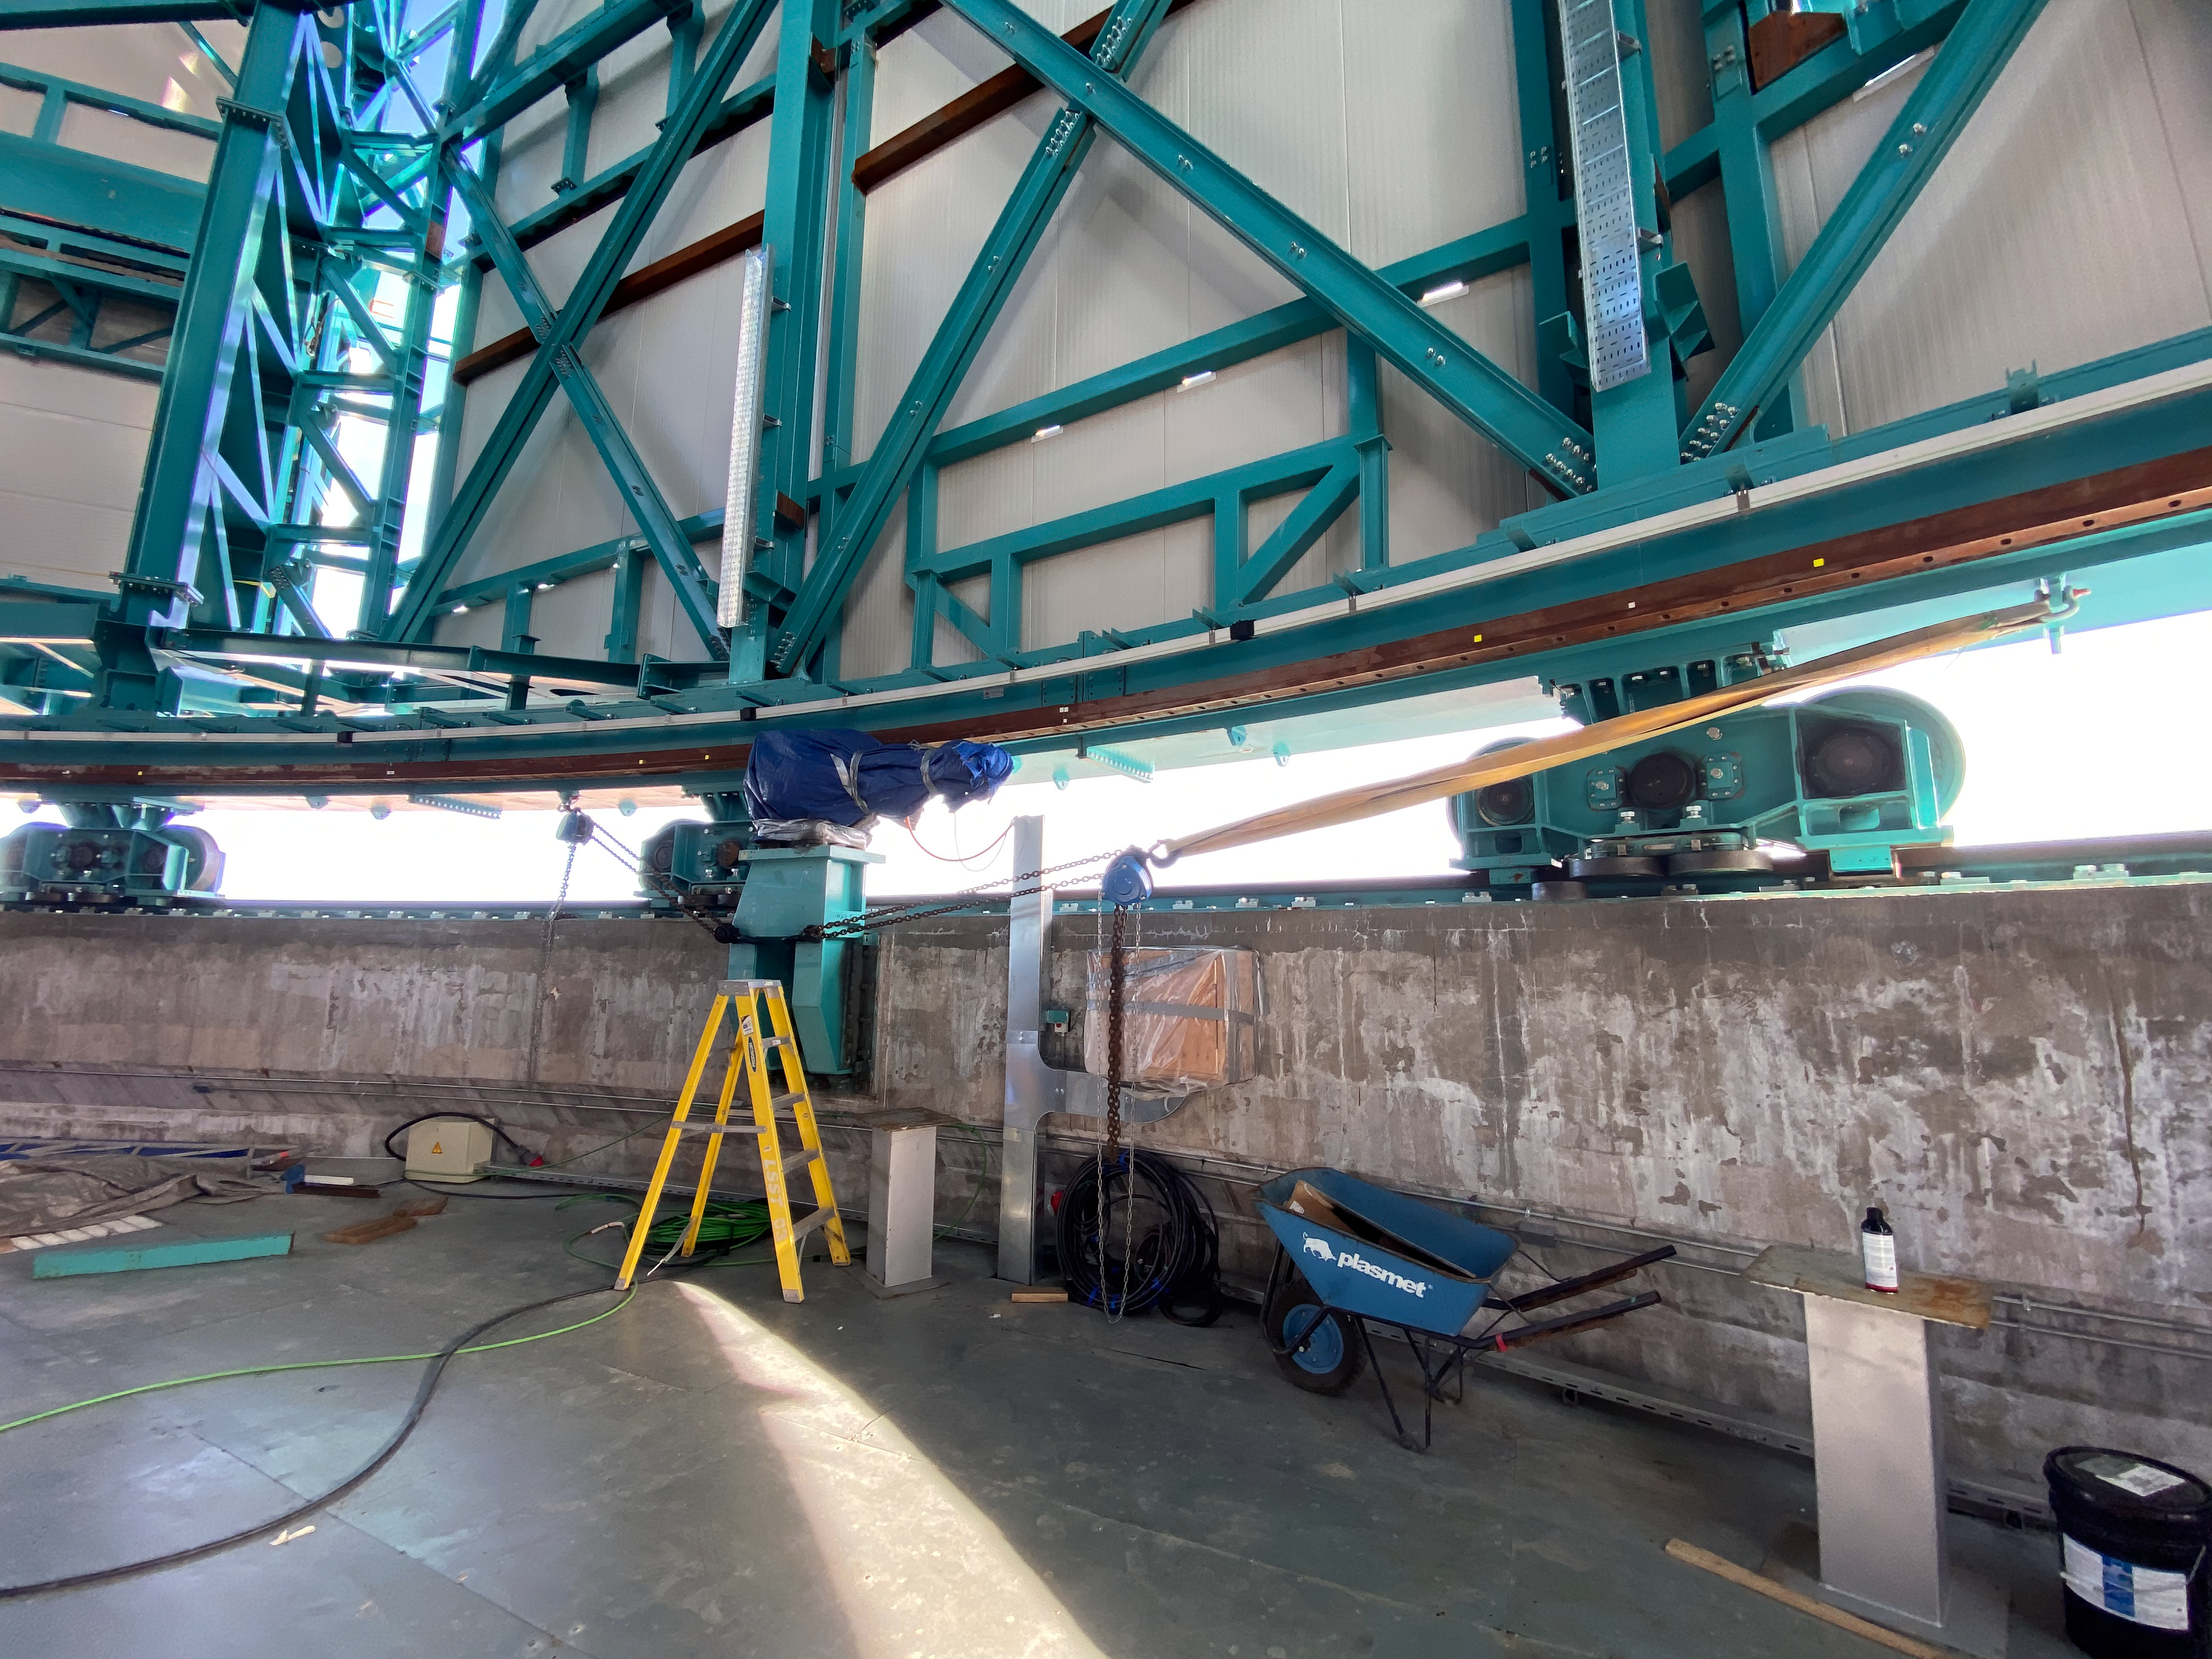

Rubin inspection trip on 11 August 2020

A mandatory quarantine was declared in the La Serena/Coquimbo region starting 29 July 2020. An end date was not announced, but the order will be reviewed weekly. The quarantine affects Rubin activities on the summit; although Rubin staff still has permission to perform equipment and facility inspections, we are limited to one visit per week, with a small team. Additional work that was planned, such as IT and electrical work, will be postponed until the quarantine order is lifted. This photo is from an inspection trip on 11 August 2020.

Credit: Rubin Obs/NSF/AURA